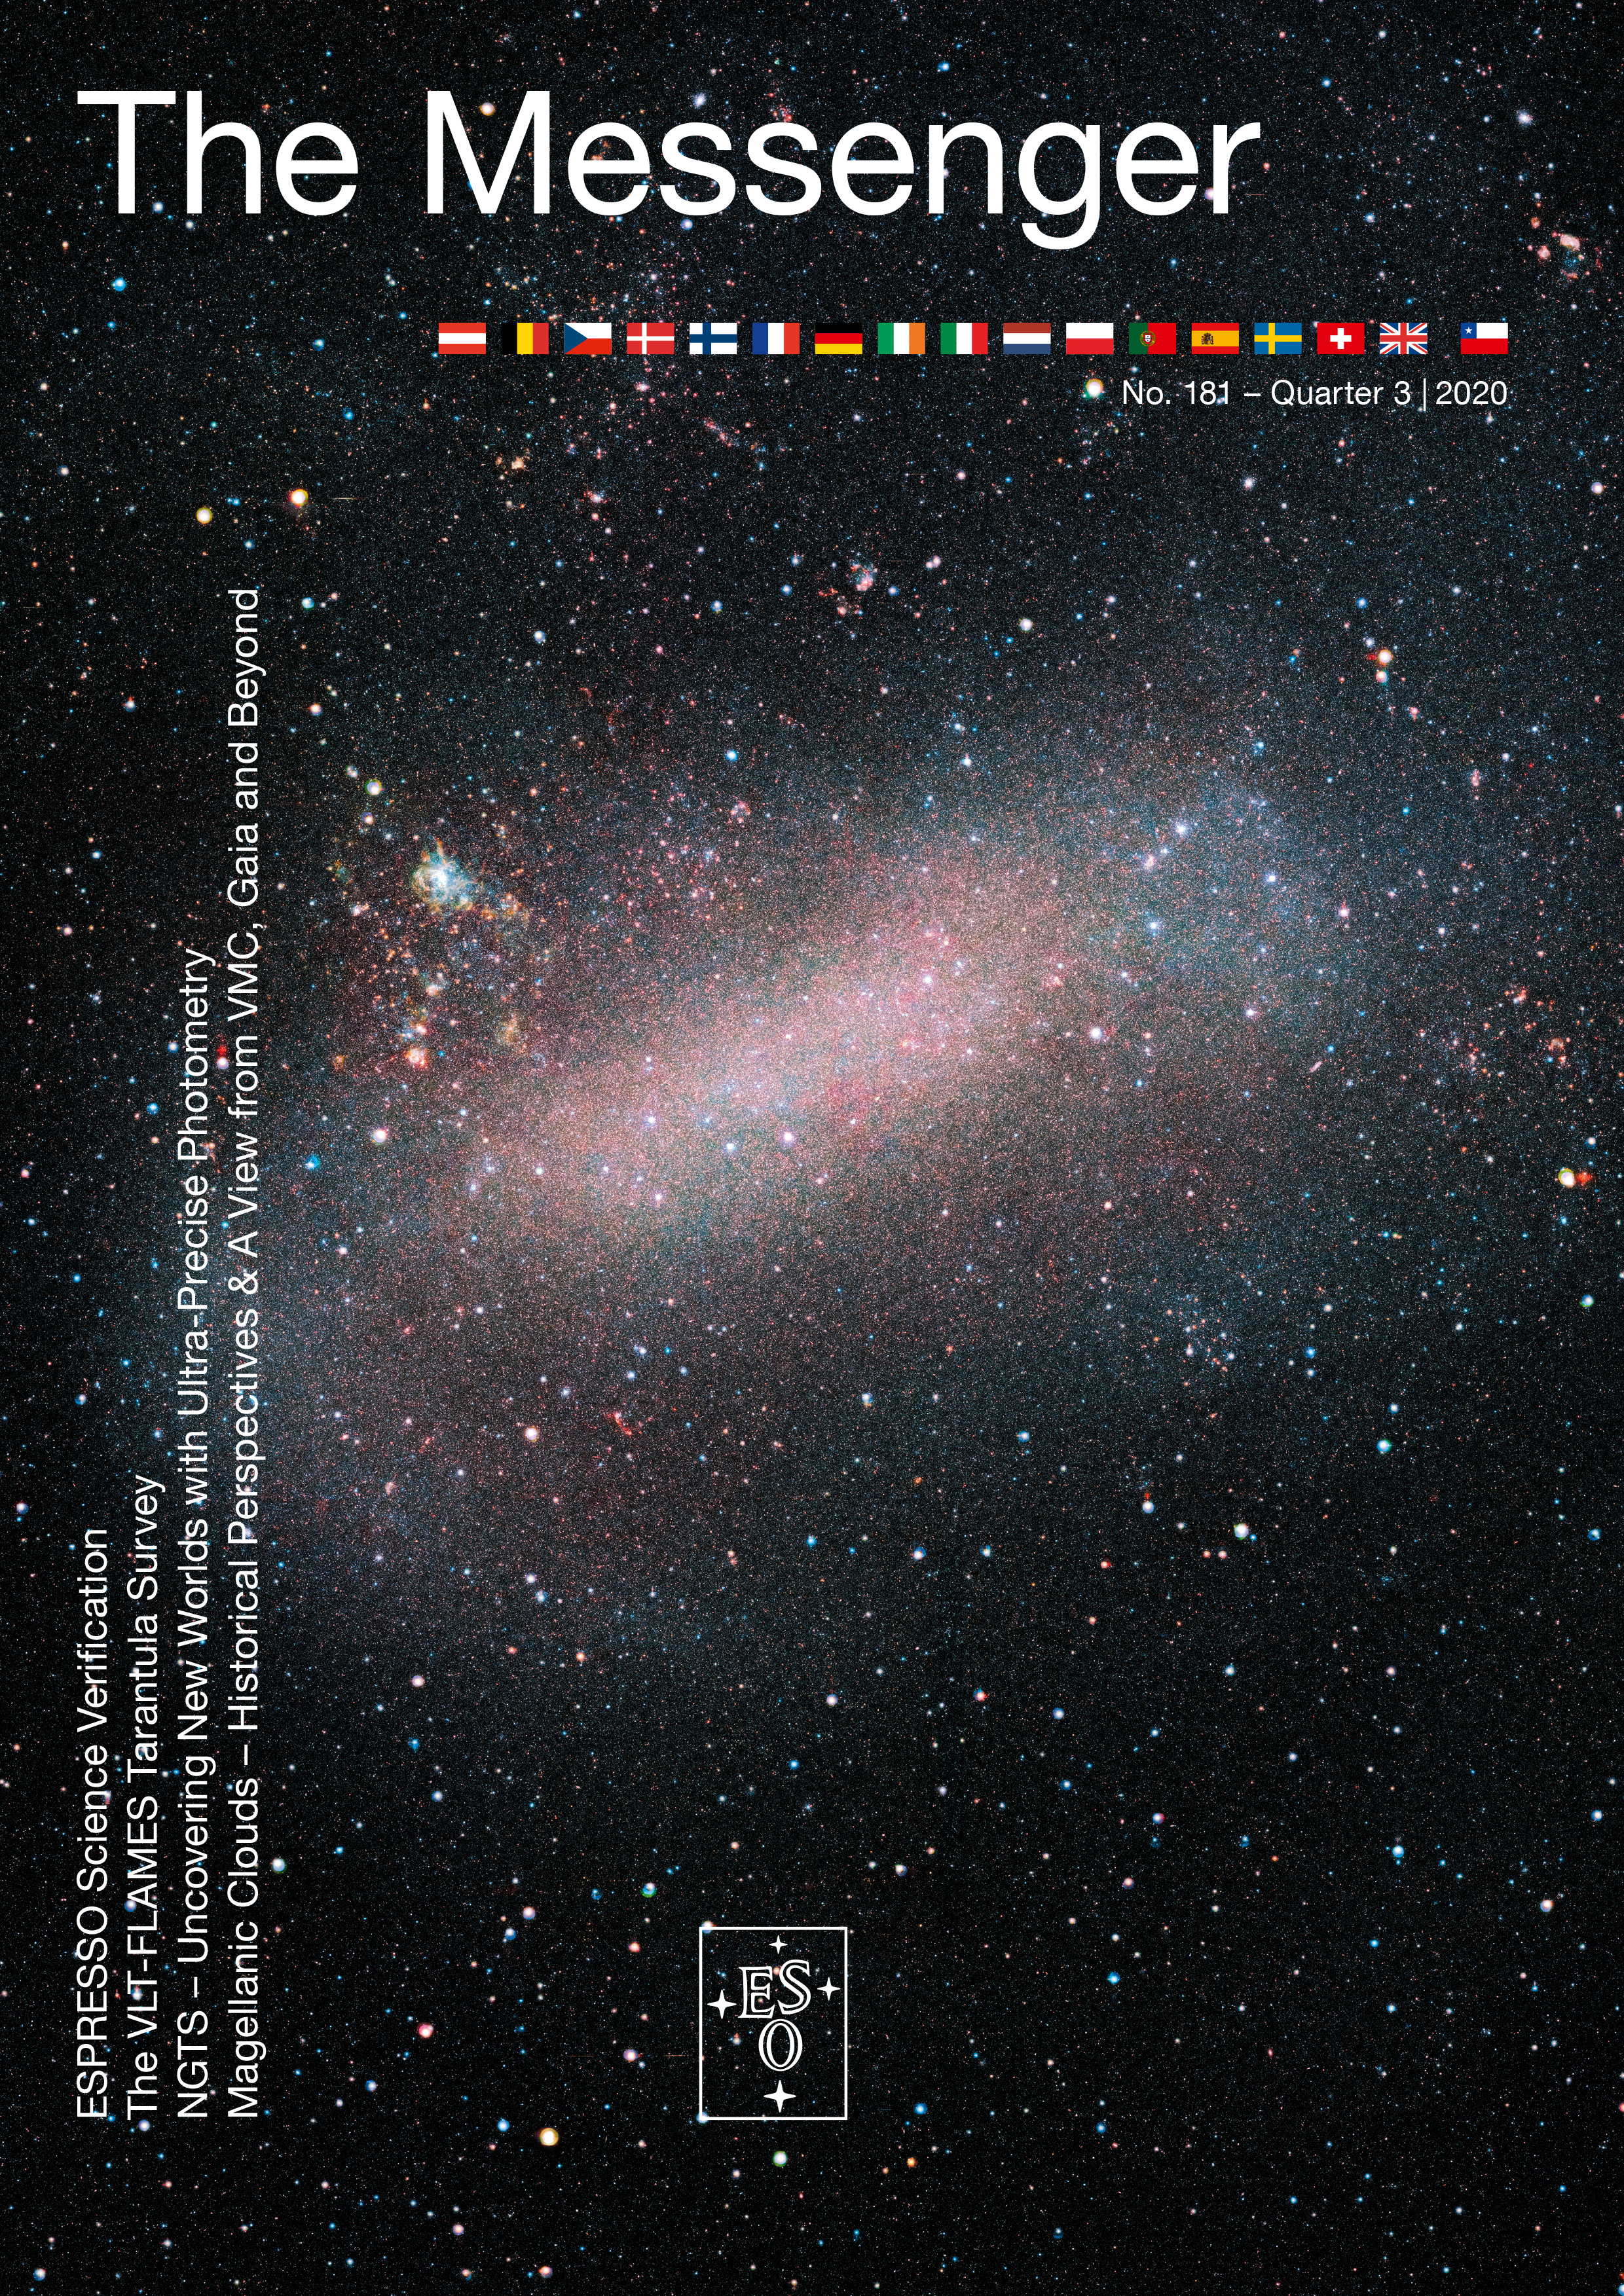

Cover of The Messenger issue 181

Cover of The Messenger issue 181.

Credit: ESO